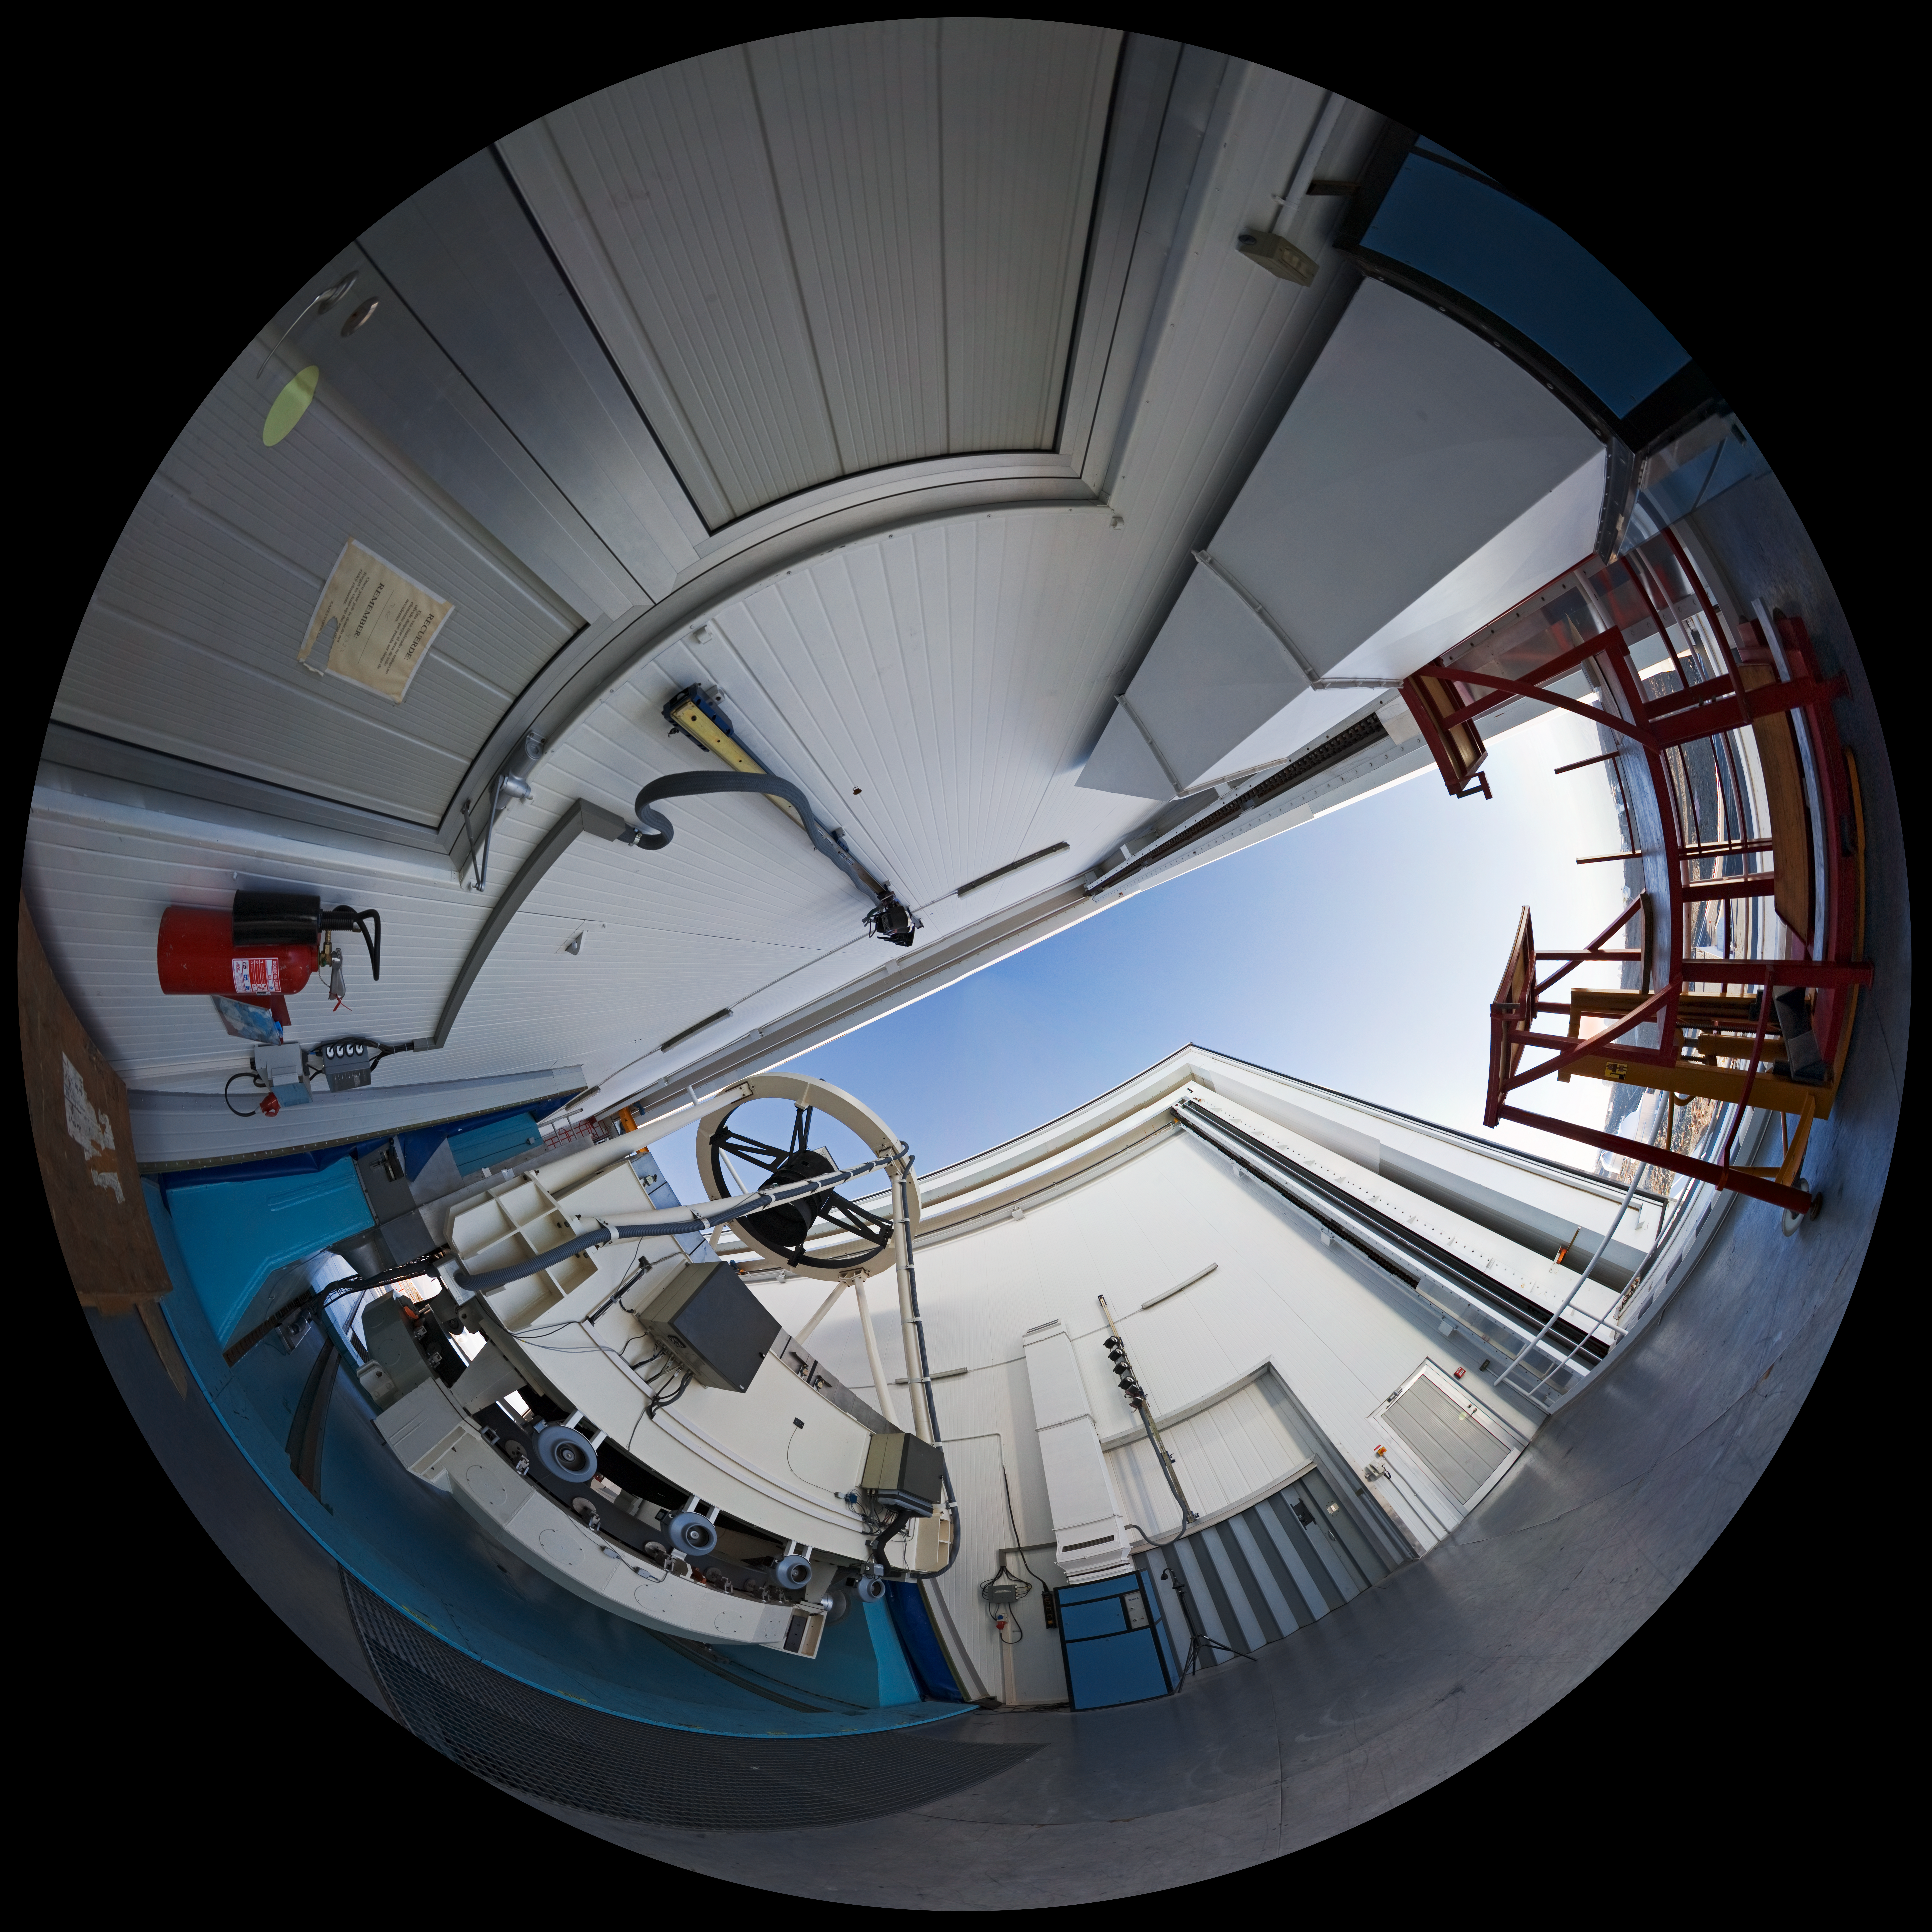

Opening NTT

A 360 degree panorama taken in 2007 inside the 3.58-metre New Technology Telescope (NTT), at ESO's La Silla Observatory. As the preparation for the night-time observation run is about to finalise, the telescope is open, just before sunset. Although it is not obvious in this photograph due to the distortion of the wide-angle view, the NTT is housed in a very compact building, thanks to its altazimuth mounting and innovative design. Inaugurated in 1989, the NTT was also the first telescope in the world to have a computer-controlled main mirror. In terms of design, the NTT was the pioneer for ESO's Very Large Telescope (VLT).

An amazing interactive virtual tour of La Silla is available here.

Credit: ESO